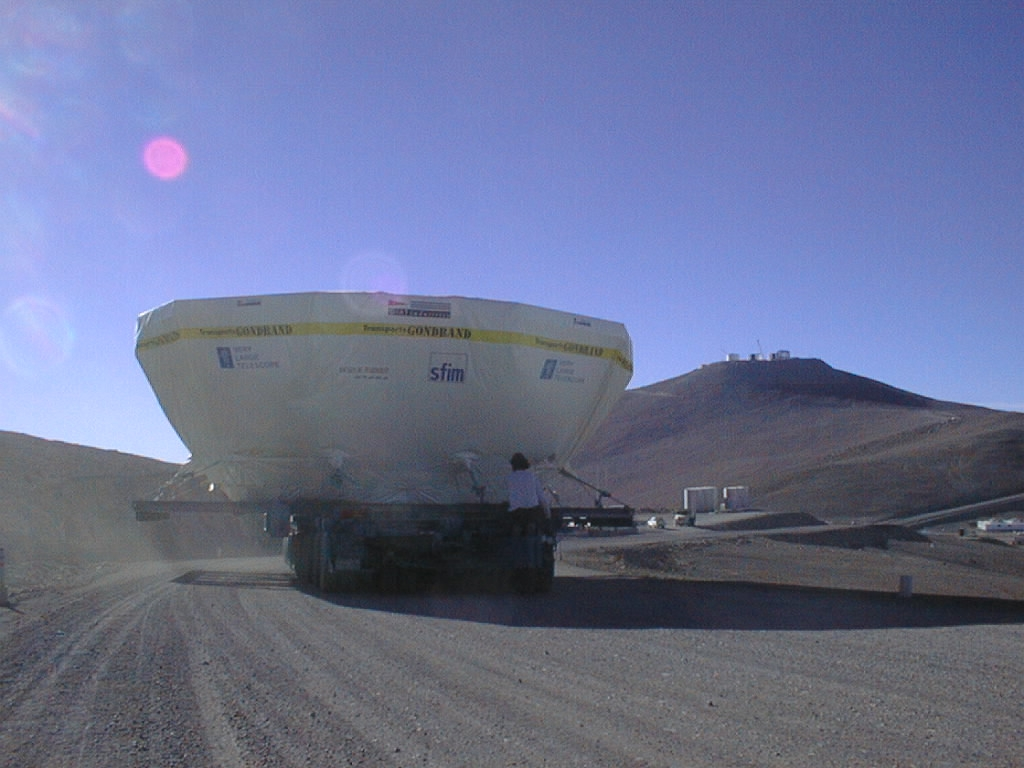

VLT M1 cell: approach to the camp

The truck with the M1 cell approaches the base camp, at the foot of the Paranal mountain. The enclosures that house the VLT unit telescopes are seen at the platform at the top.

Credit: ESO